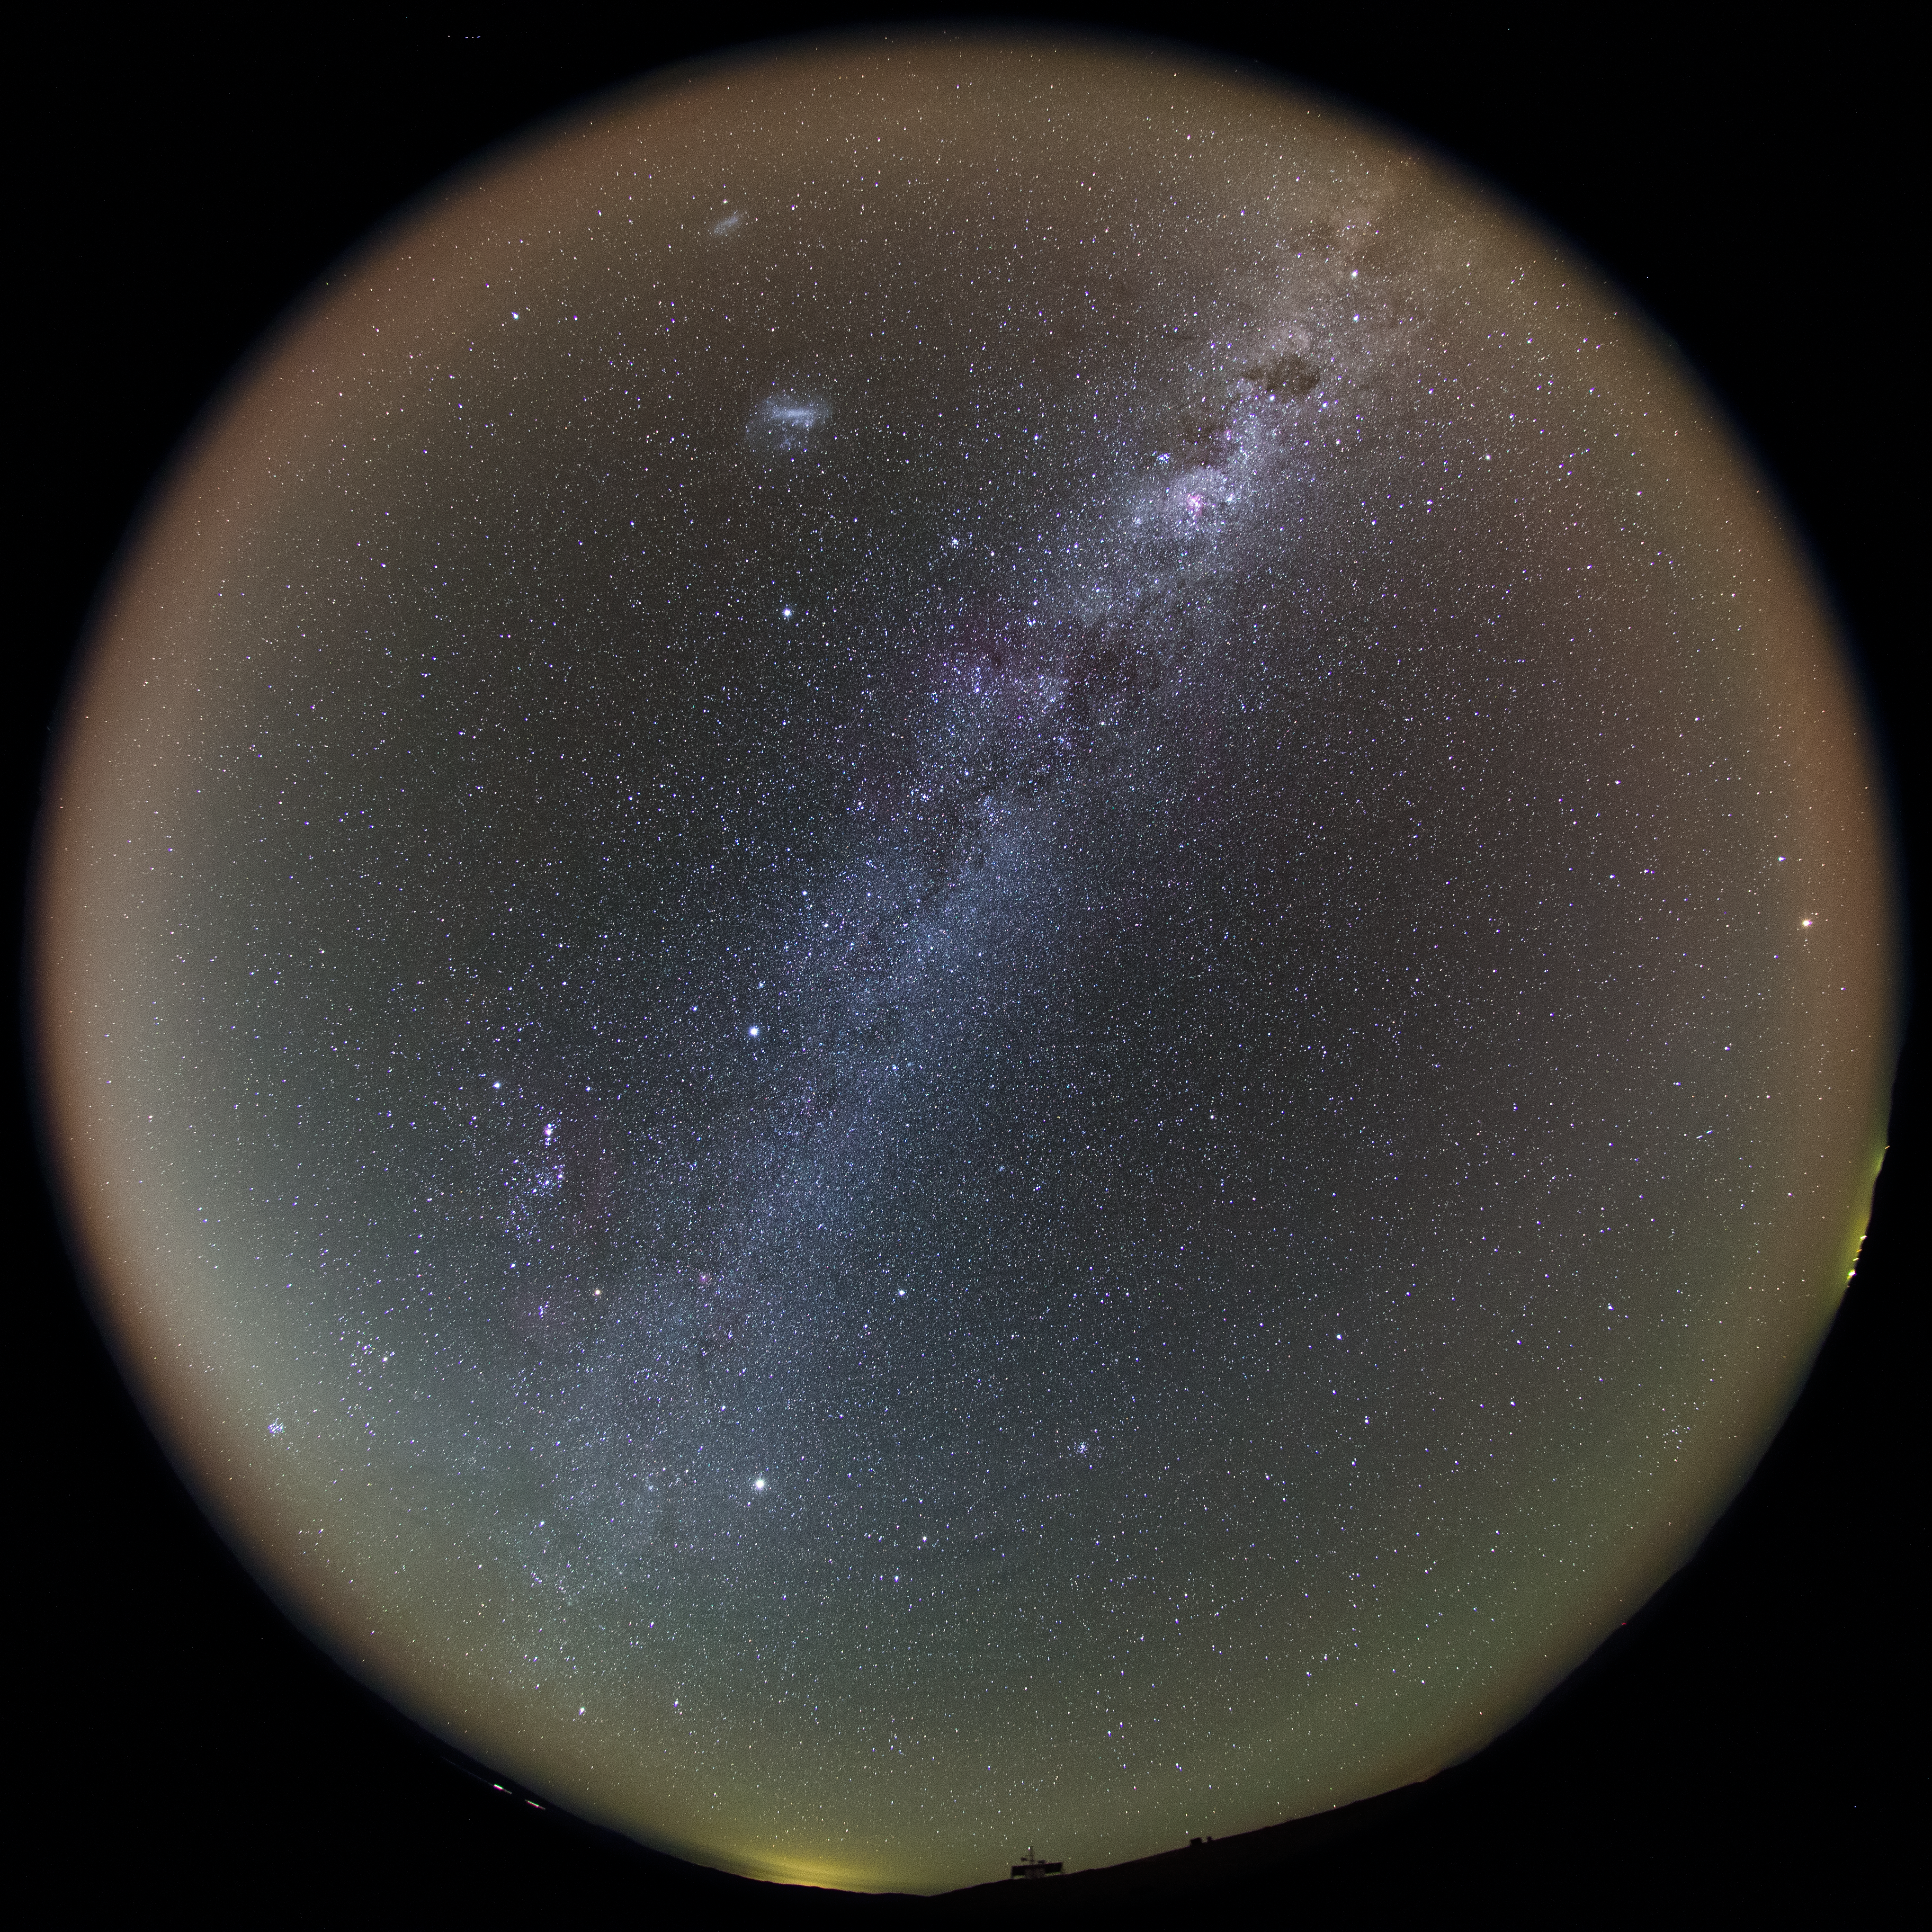

The full Chilean night sky

The Milky Way stretches above the Chilean night Sky as seen in this crisp, clear ultra HD view taken with a fish-eye lens to give a full perspective suitable for a fulldome planetarium projection. The sky is enhanced by a bright yellow/orange aurora-like shimmer, called airglow, which is caused by light-emitting chemical reactions in the atmosphere. Normally, those emissions are not so strong, but the night this image was taken they were particularly bright, producing this unusual but colourful picture.

Credit: ESO/B. Tafreshi (twanight.org)